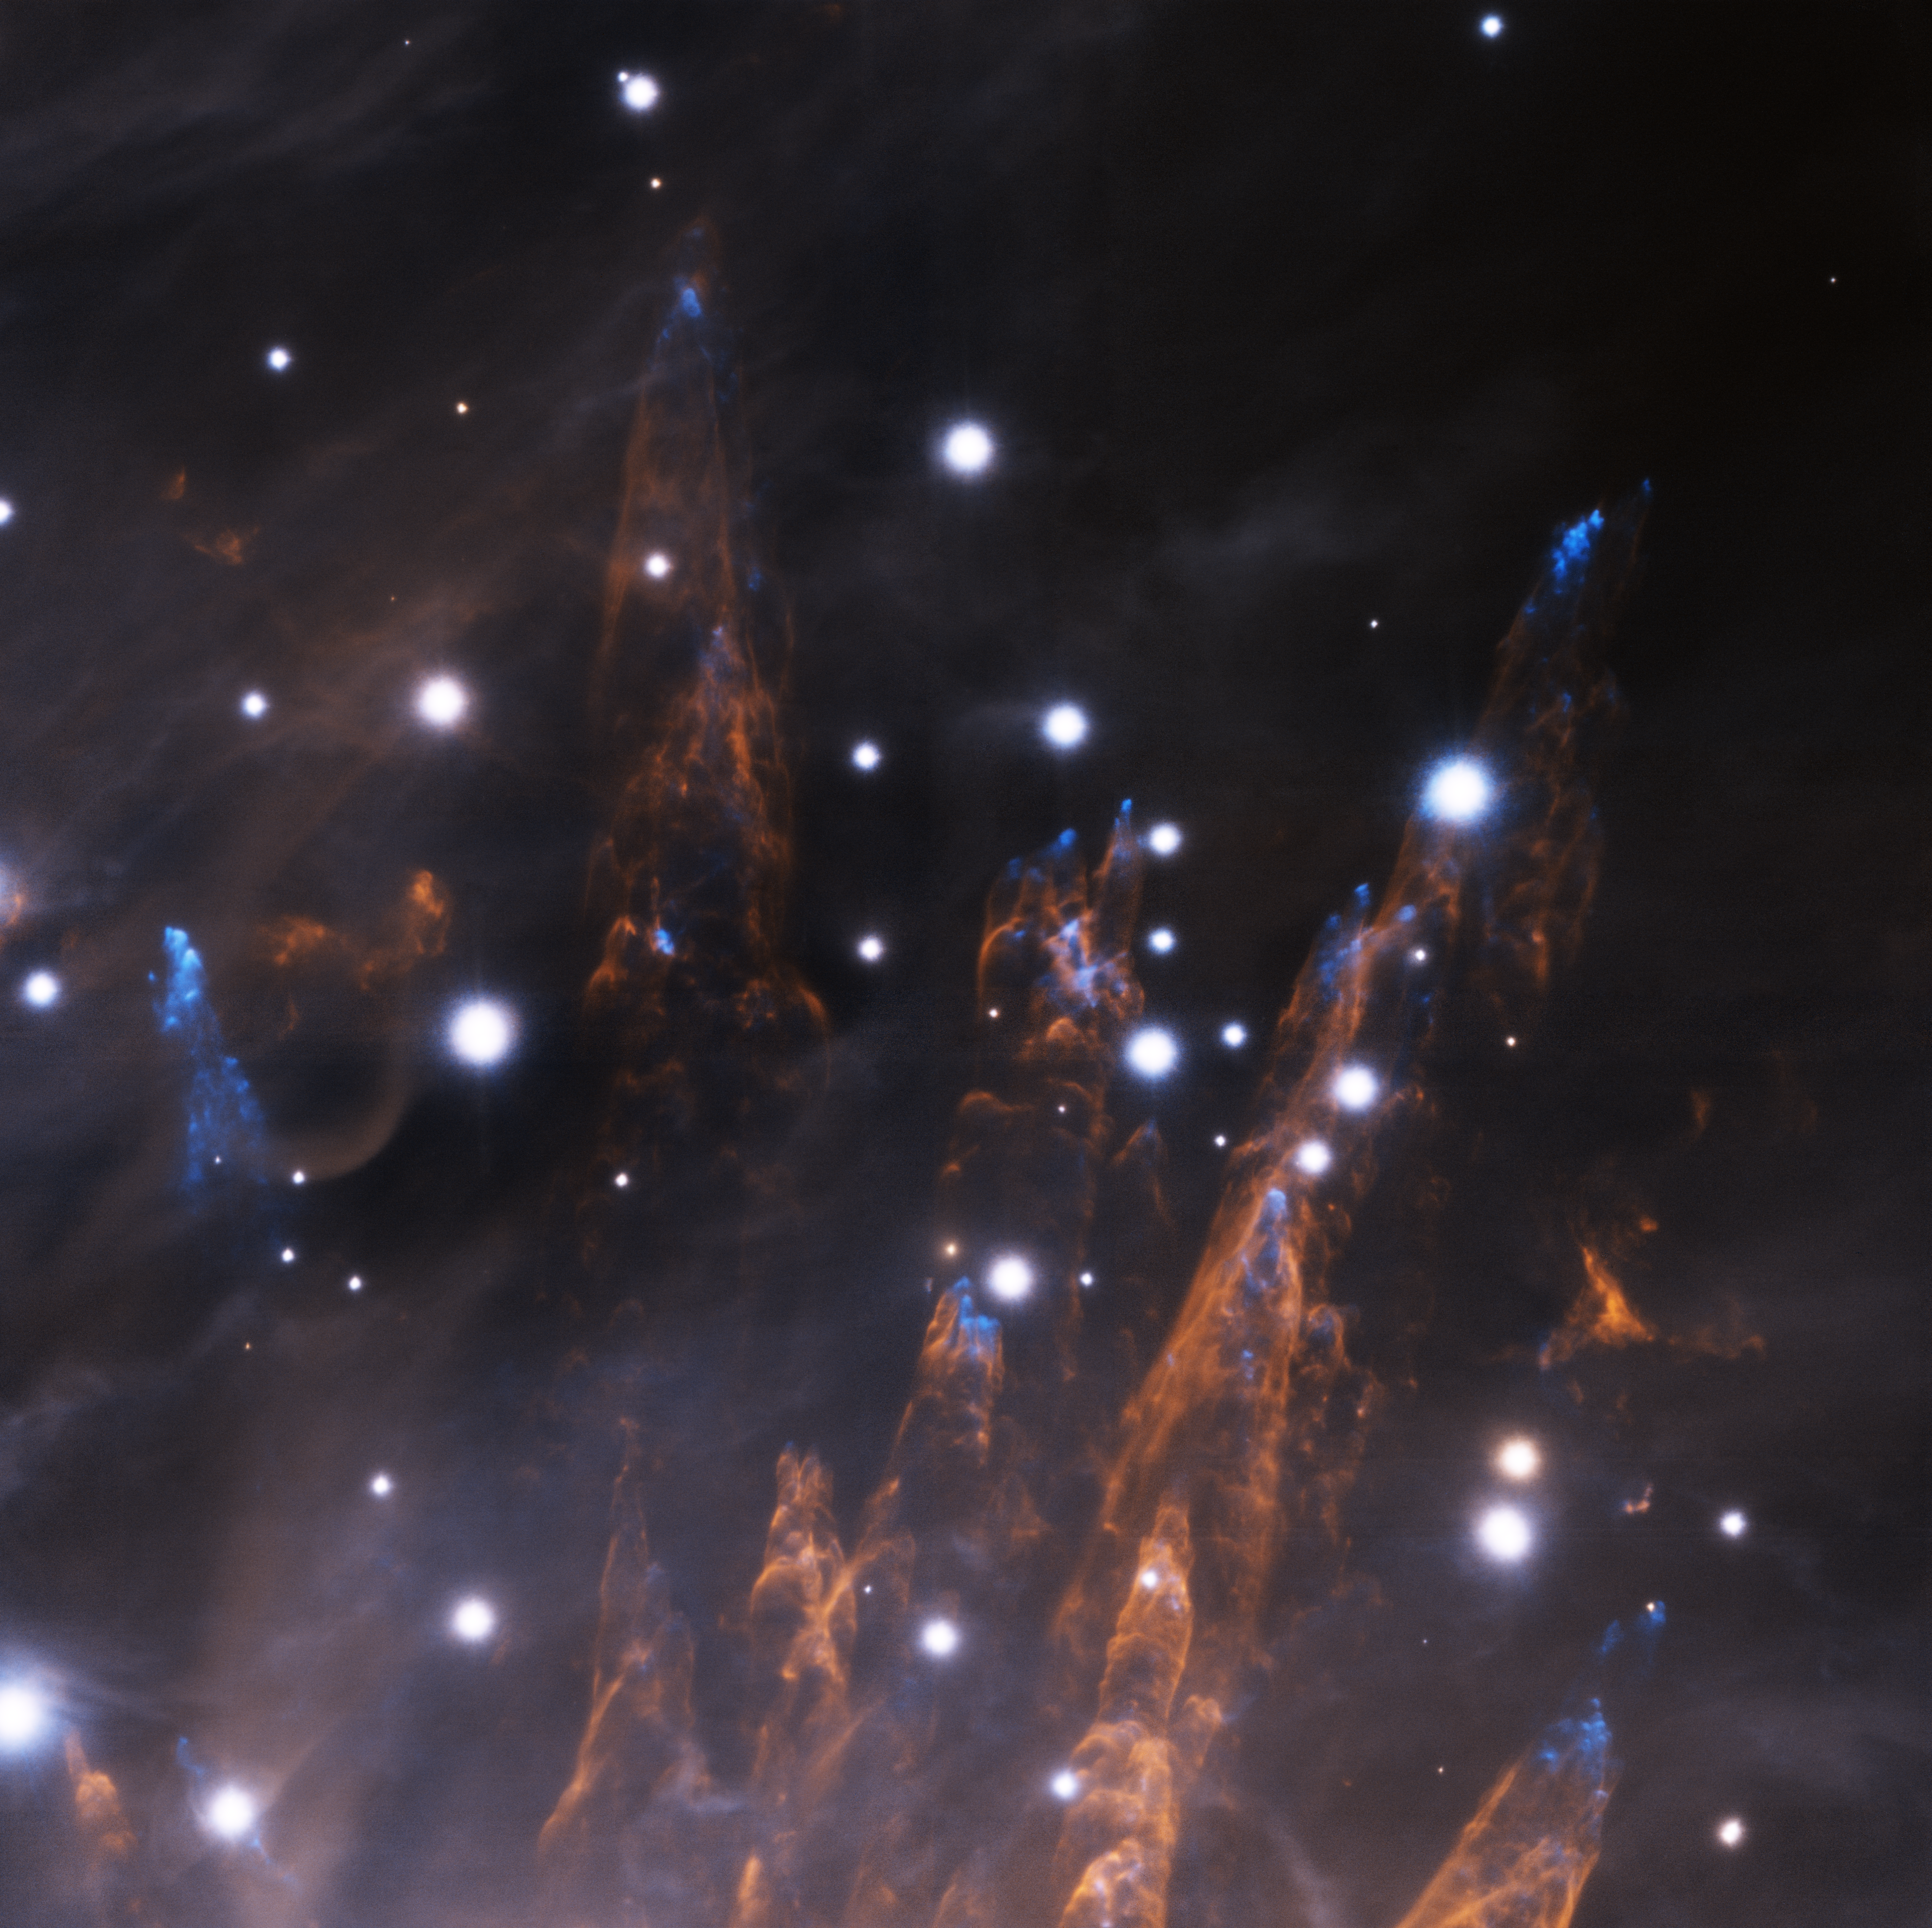

Orion "Bullets" with GeMS

This image is just one of millions of astronomical images processed using IRAF. Obtained during the late commissioning phase of the GeMS adaptive optics system, with the Gemini South AO Imager (GSAOI) on the night of 28 December 2012, it reveals exquisite details in the outskirts of the Orion Nebula. In this image, the blue spots are clouds of gaseous iron "bullets" being propelled at supersonic speeds from a region of massive star formation outside, and below, this image's field of view. As these "bullets" pass through neutral hydrogen gas they heat up the hydrogen and produce the pillars that trace the passage of the iron clouds.

Credit: International Gemini Observatory/NOIRLab/NSF/AURA